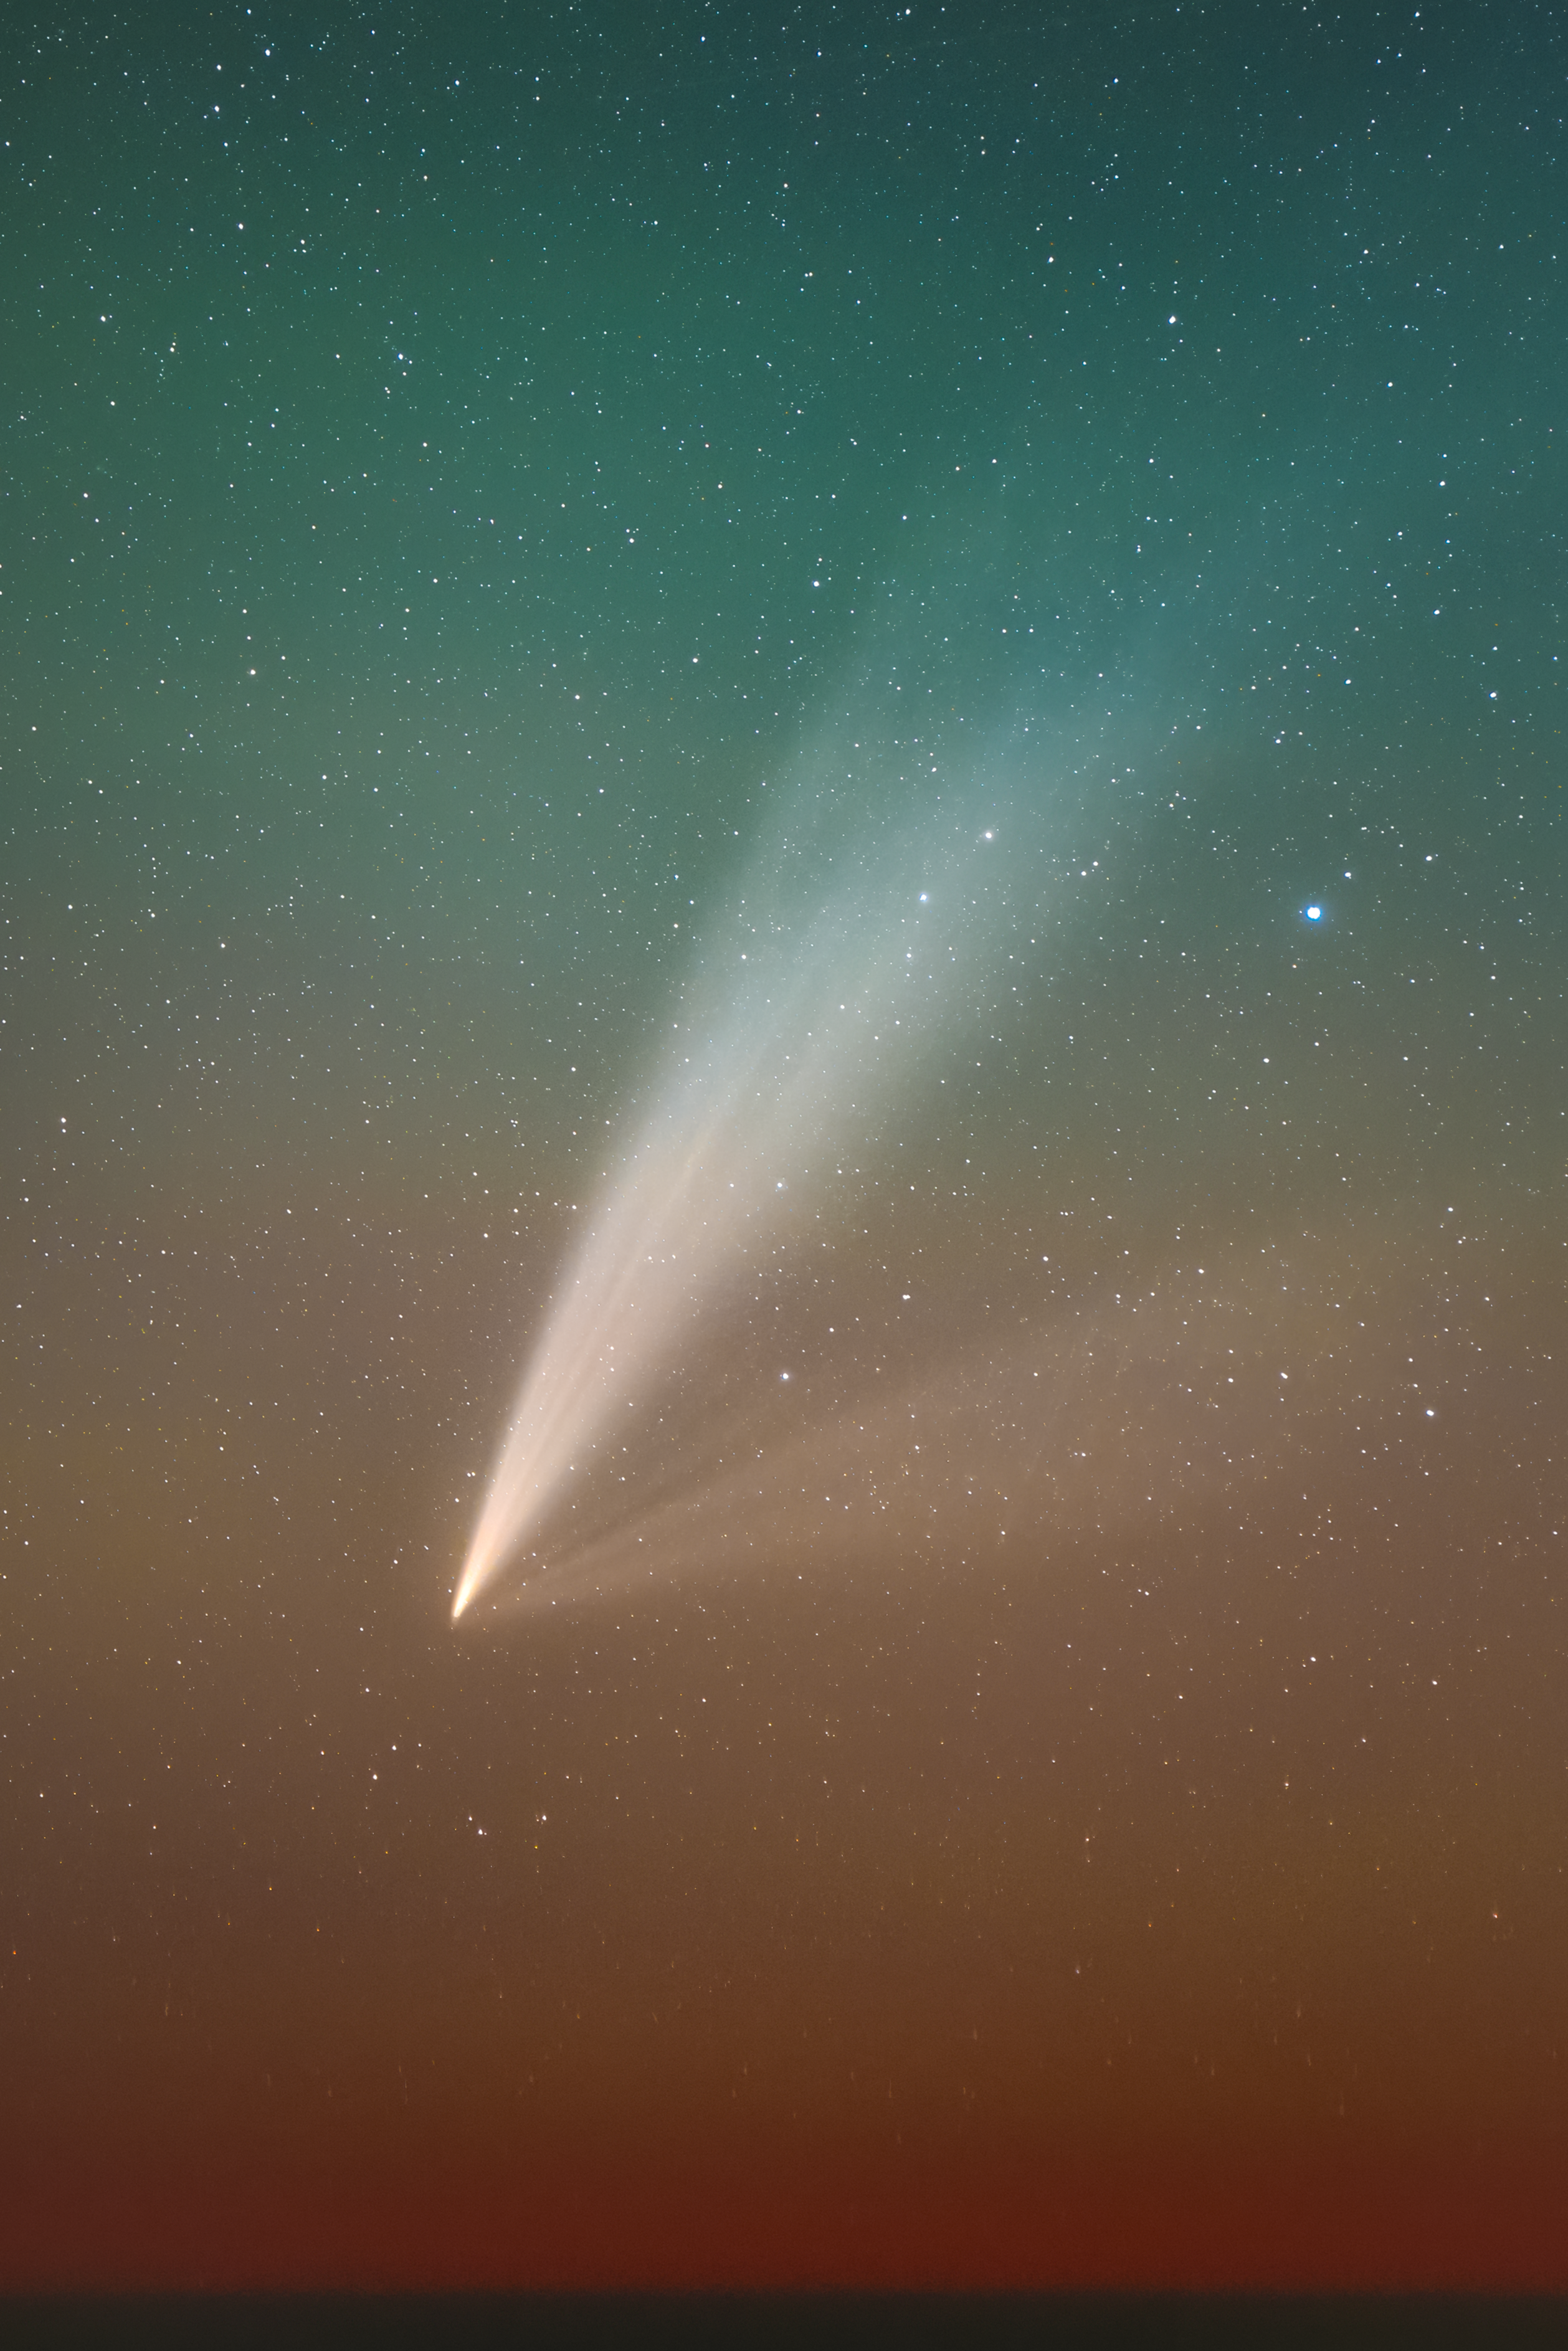

Comet C/2024 G3 (ATLAS) and its multiple tails

This impressive image of comet C/2024 G3 (ATLAS) was captured on 29 January from ESO's Paranal Observatory by Abel de Burgos Sierra, ESO Fellow in Chile. Gas and dust particles are ejected from the nucleus and pushed away from the Sun by the solar wind and radiation, creating a spectacular display with multiple tails.

Credit: A. de Burgos Sierra/ESO